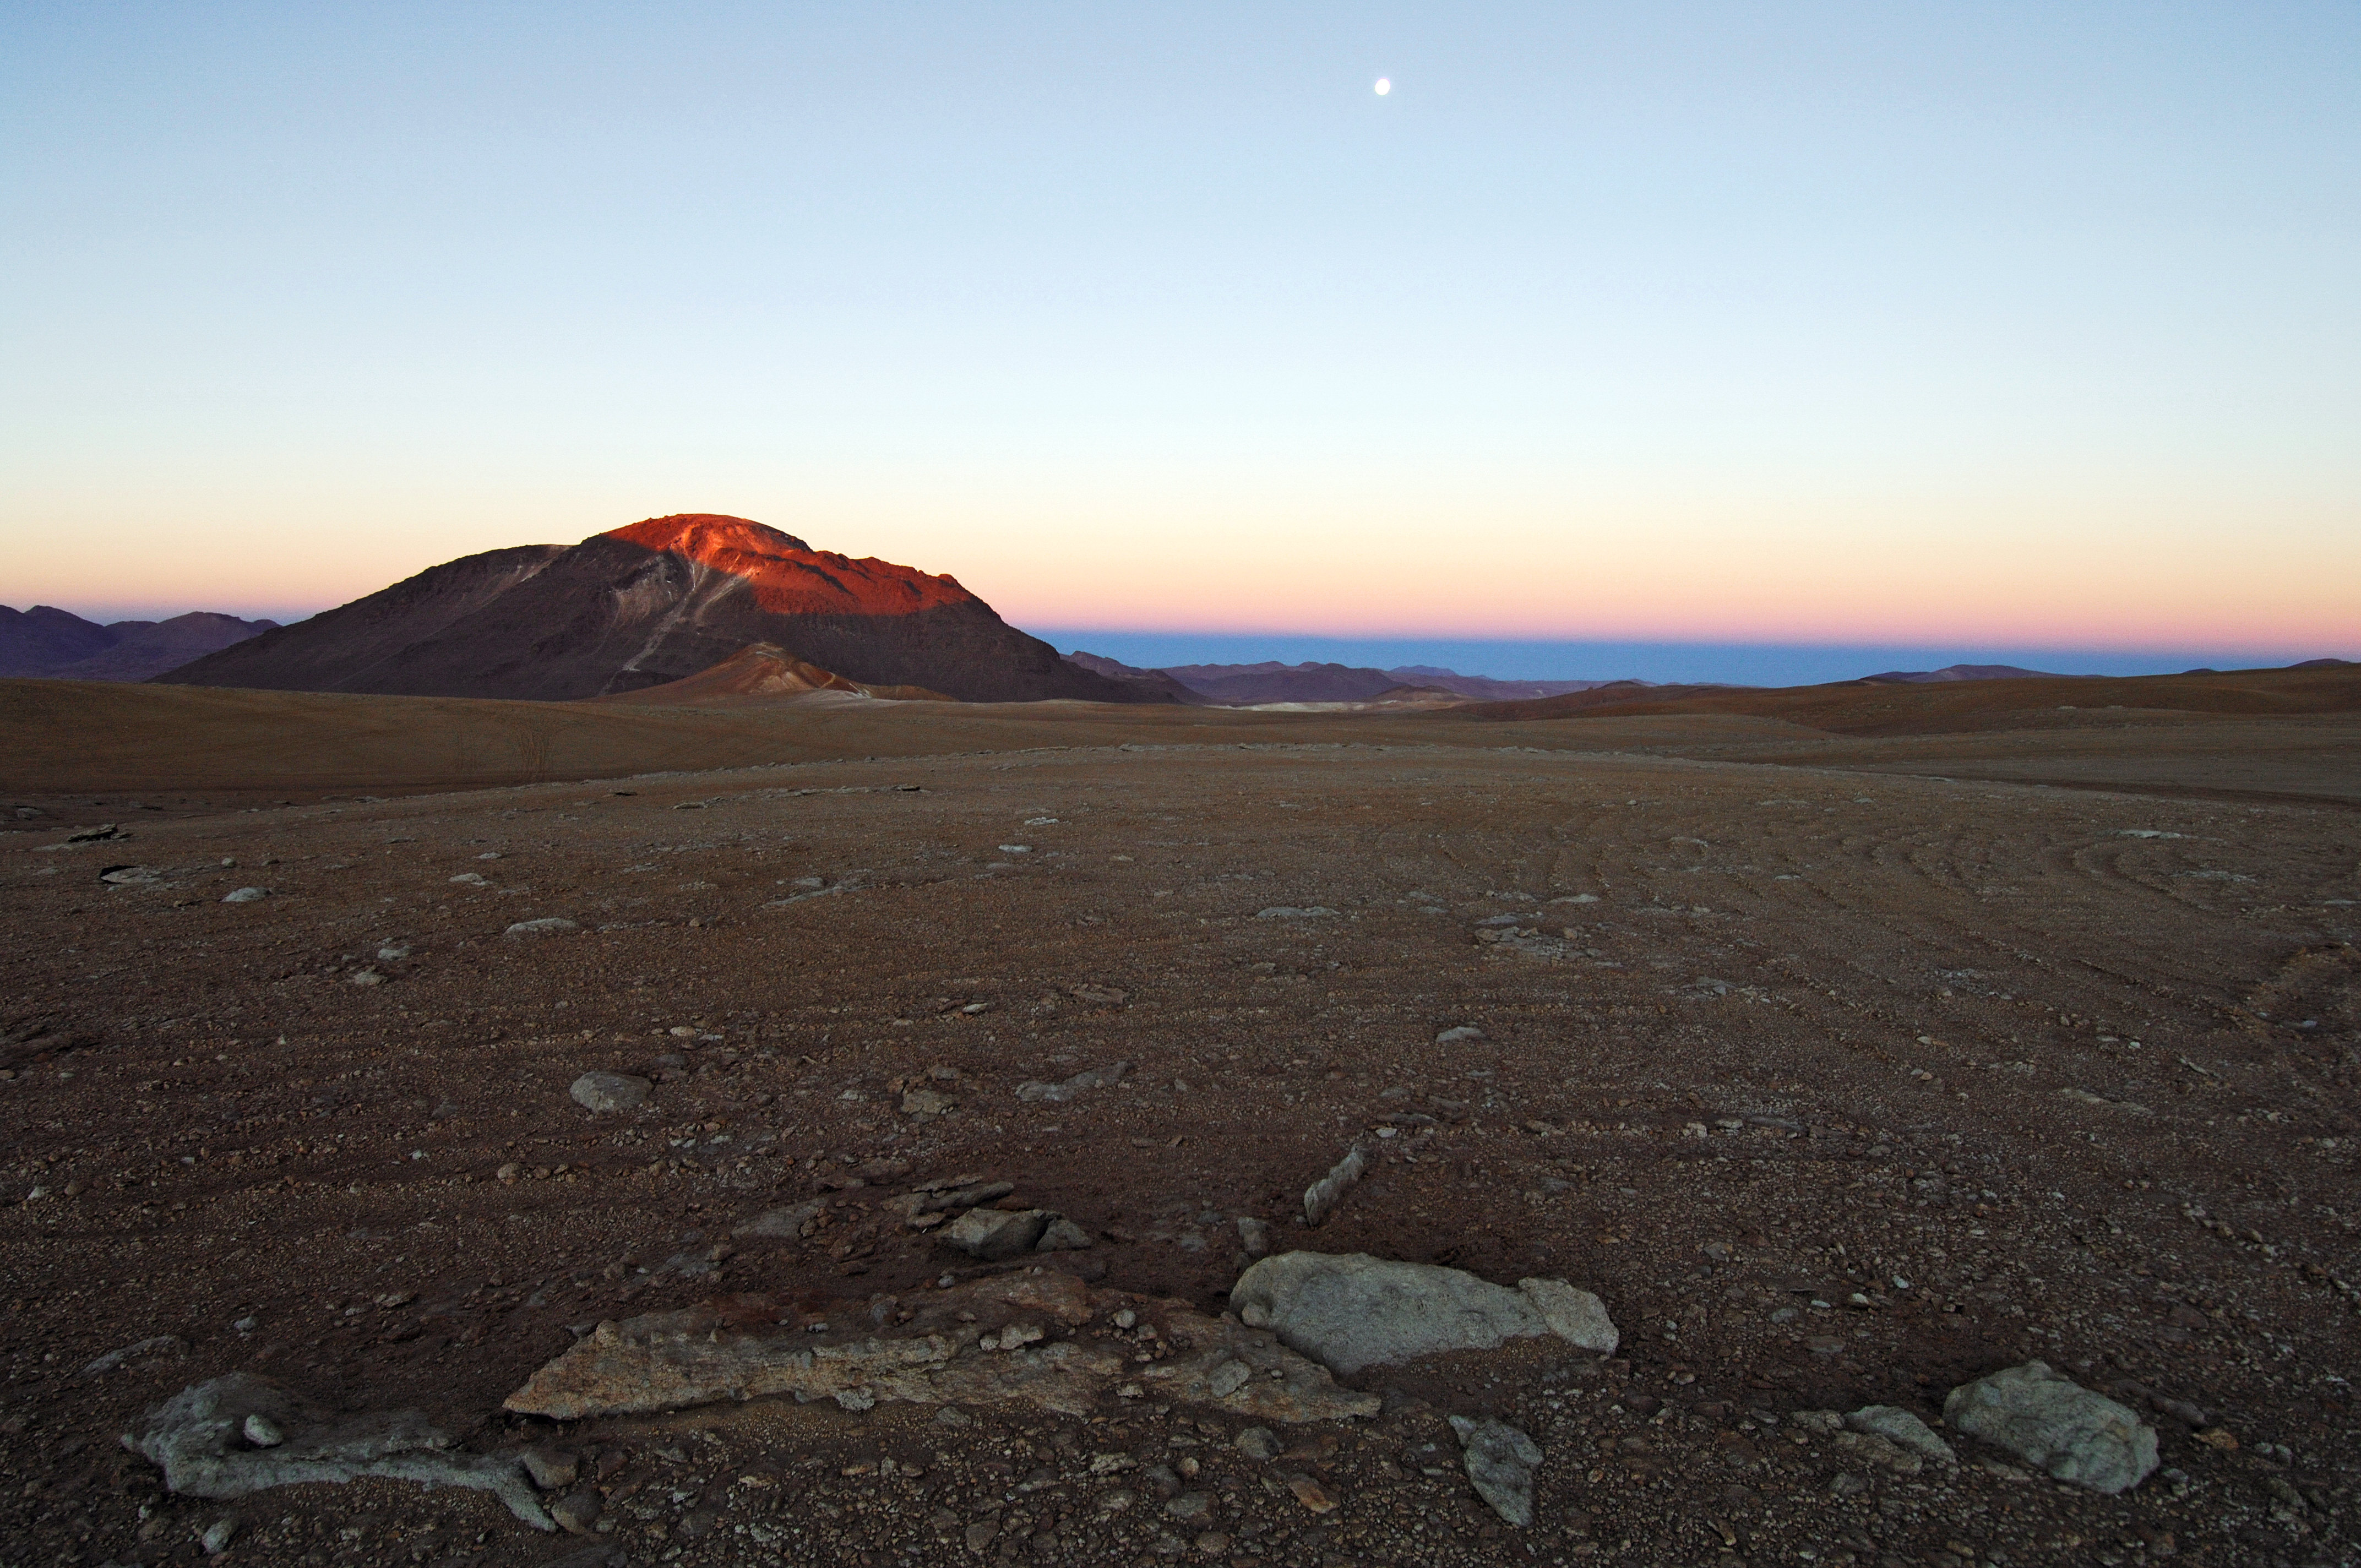

Chajnantor plateau

The construction of the ESO Atacama Large Millimeter Array (ALMA) in Chile.

Credit: ESO/F.Kamphues